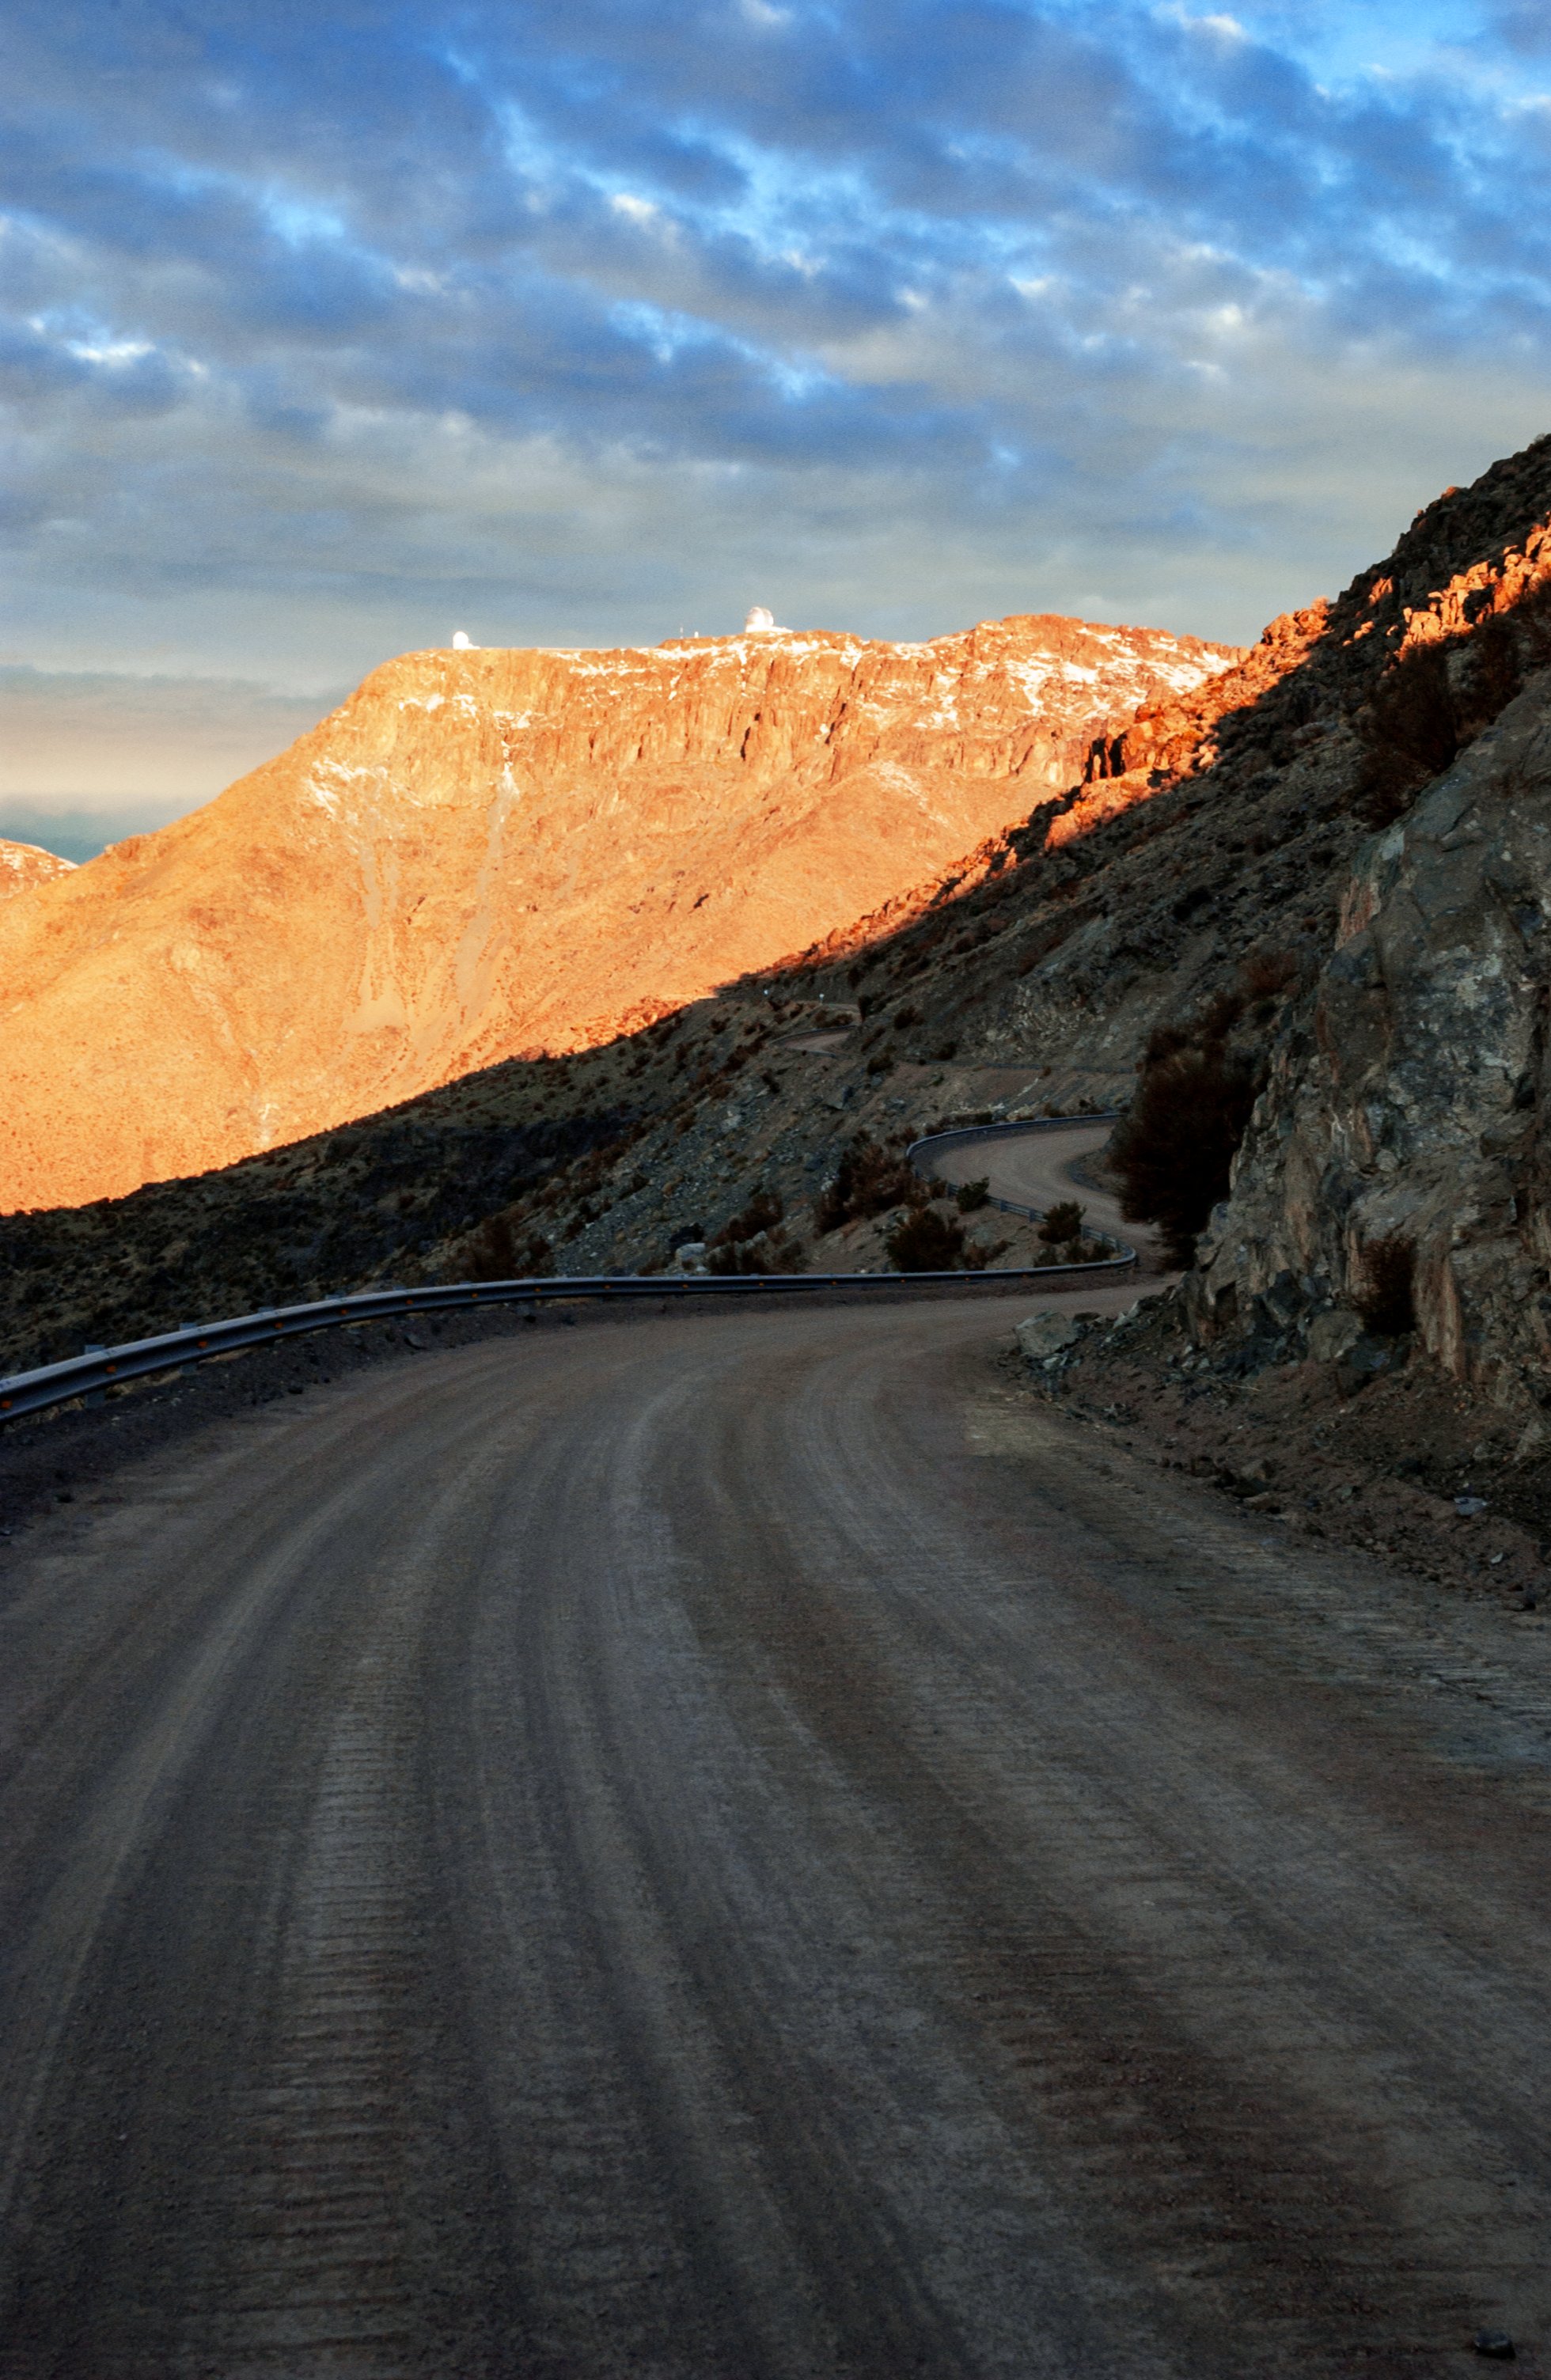

Cerro Pachón from Road

A view from the road of the SOAR and the Gemini South telescopes over Cerro Pachón.

Credit: International Gemini Observatory/NOIRLab/NSF/AURA/Manuel Paredes